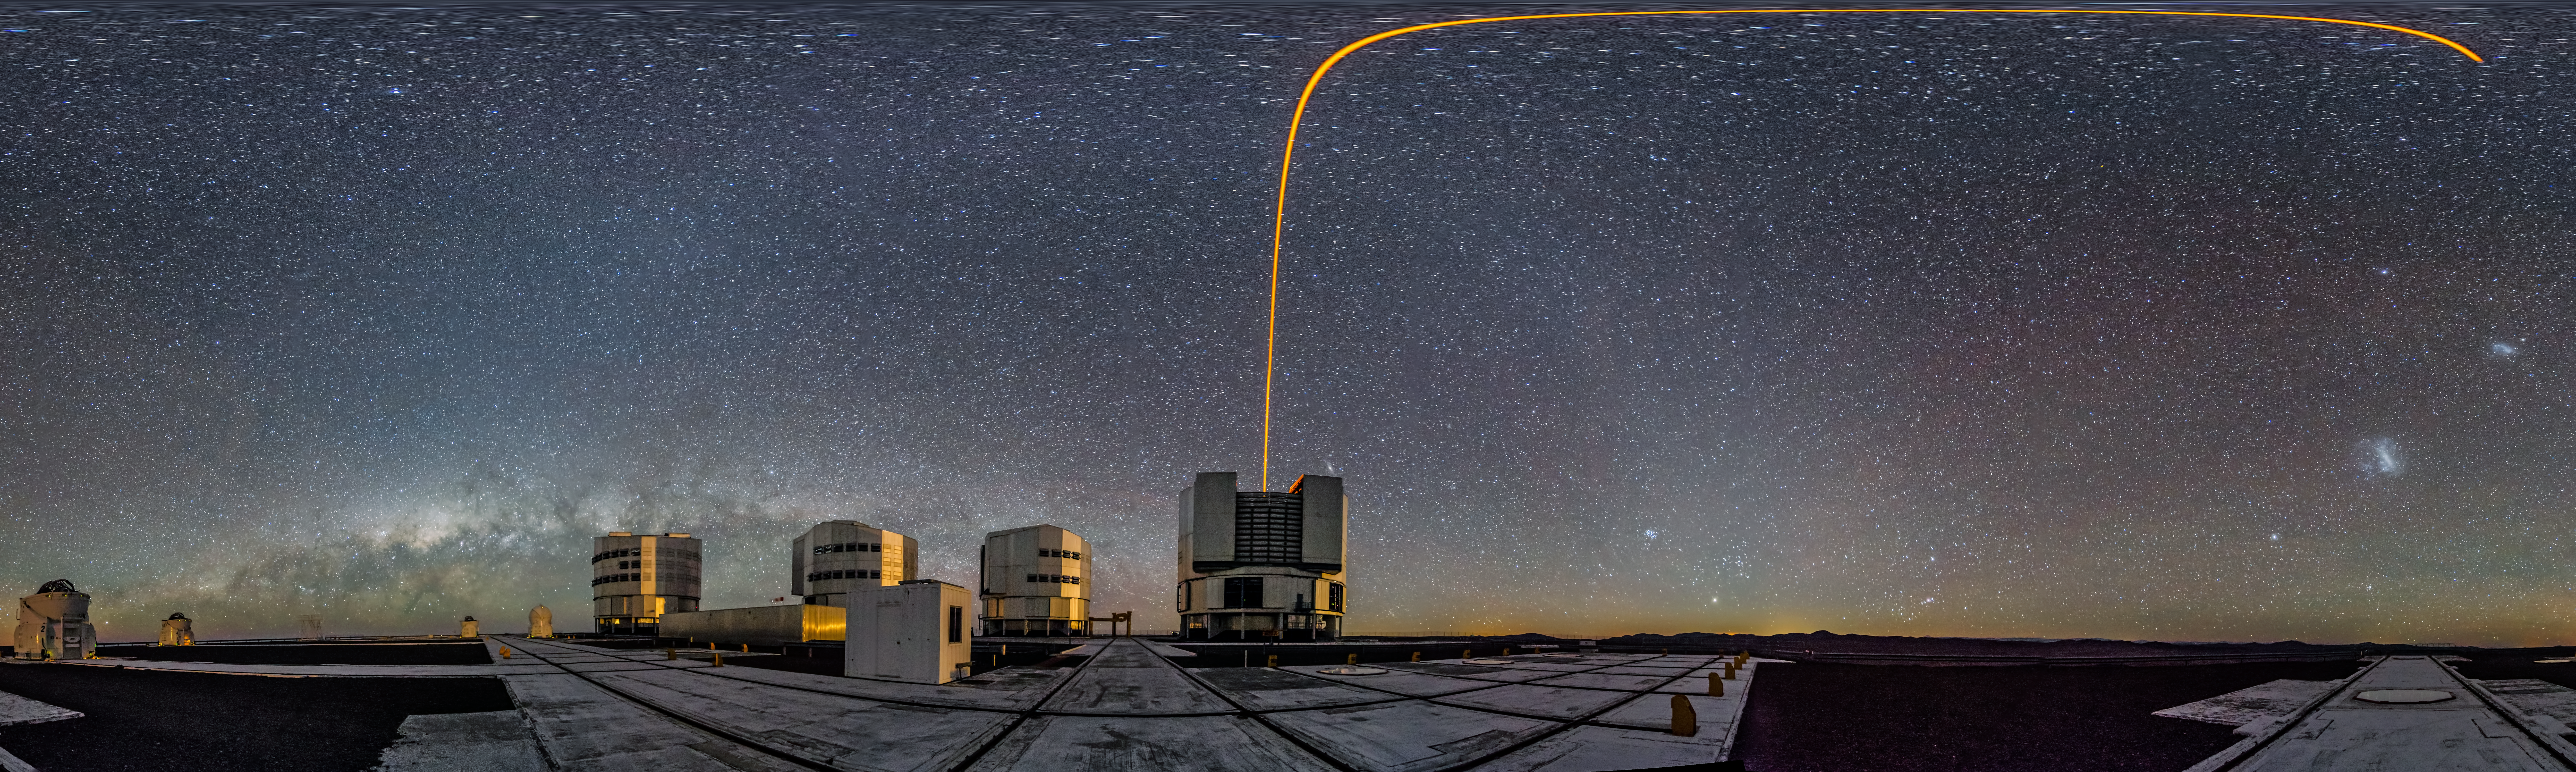

PARLA laser at the VLT

Image showing a 360 degree panorama of the VLT. See the laser guide star curve at the top - a distortion created by the panorama effect.

Credit: ESO/G. Brammer